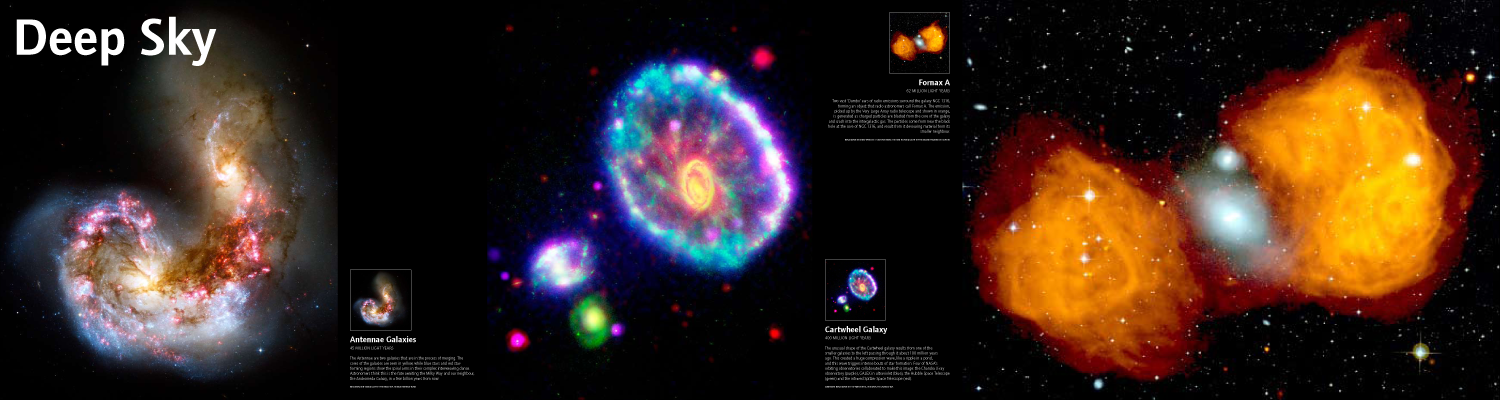

Panel: Antennae Galaxies, Cartwheel Galaxy and Fornax A

Credit: IYA2009, FETTU, NASA/ESA, P. Appleton, JPL-Caltech, J. Uson, NRAO/AUI and Palomar Sky Survey.